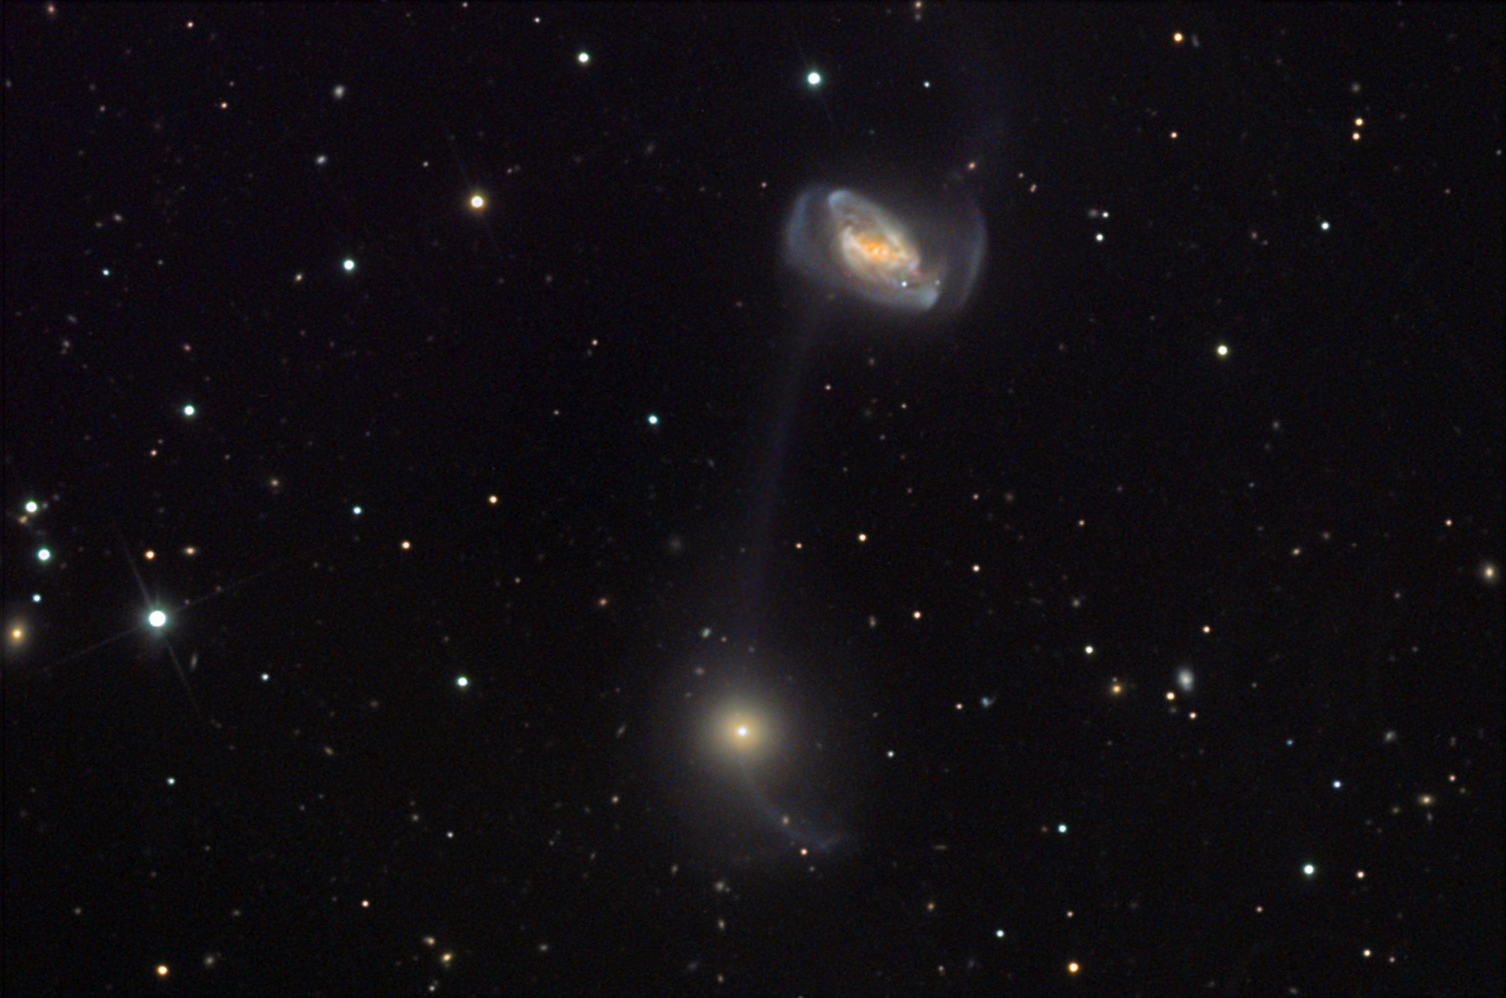

NGC 5216 and NGC 5218

In most pictures galaxies seem to be rather organized and substantial if not "solid-like" objects. However, no process better shows the ethereal and delicate nature of galaxies than when they collide. Unlike dancers on a dance floor, a galactic tango will strip stars and gas in a mutual promenade. The space in between the galaxies fills with these stars in new and perturbed orbits. The masses of the galaxies, their intrinsic internal structures, and their relative velocities (timescales) ultimately determine the resulting structure of the interaction.In this example NGC 5216 (top) and NGC 5218 (below) have luminous debris connecting them across a distance that is no less than 22,000 lightyears. P. C. Keenan noted this double galaxy enigma in 1935 and noted the peculiar structure in his paper. It was later "rediscovered" by observers at Lick and Palomar observatories. Note that NGC 5218 has a countertide; a tidal tail that is in the opposite direction of the center of mass of the system. This is a typical structure of interacting double galaxy systems. These galaxies are estimated to be more than 100 million light years away.

This image was taken as part of Advanced Observing Program (AOP) program at Kitt Peak Visitor Center during 2014.

Credit: KPNO/NOIRLab/NSF/AURA/Sid Leach and Wil Milan/Adam Block